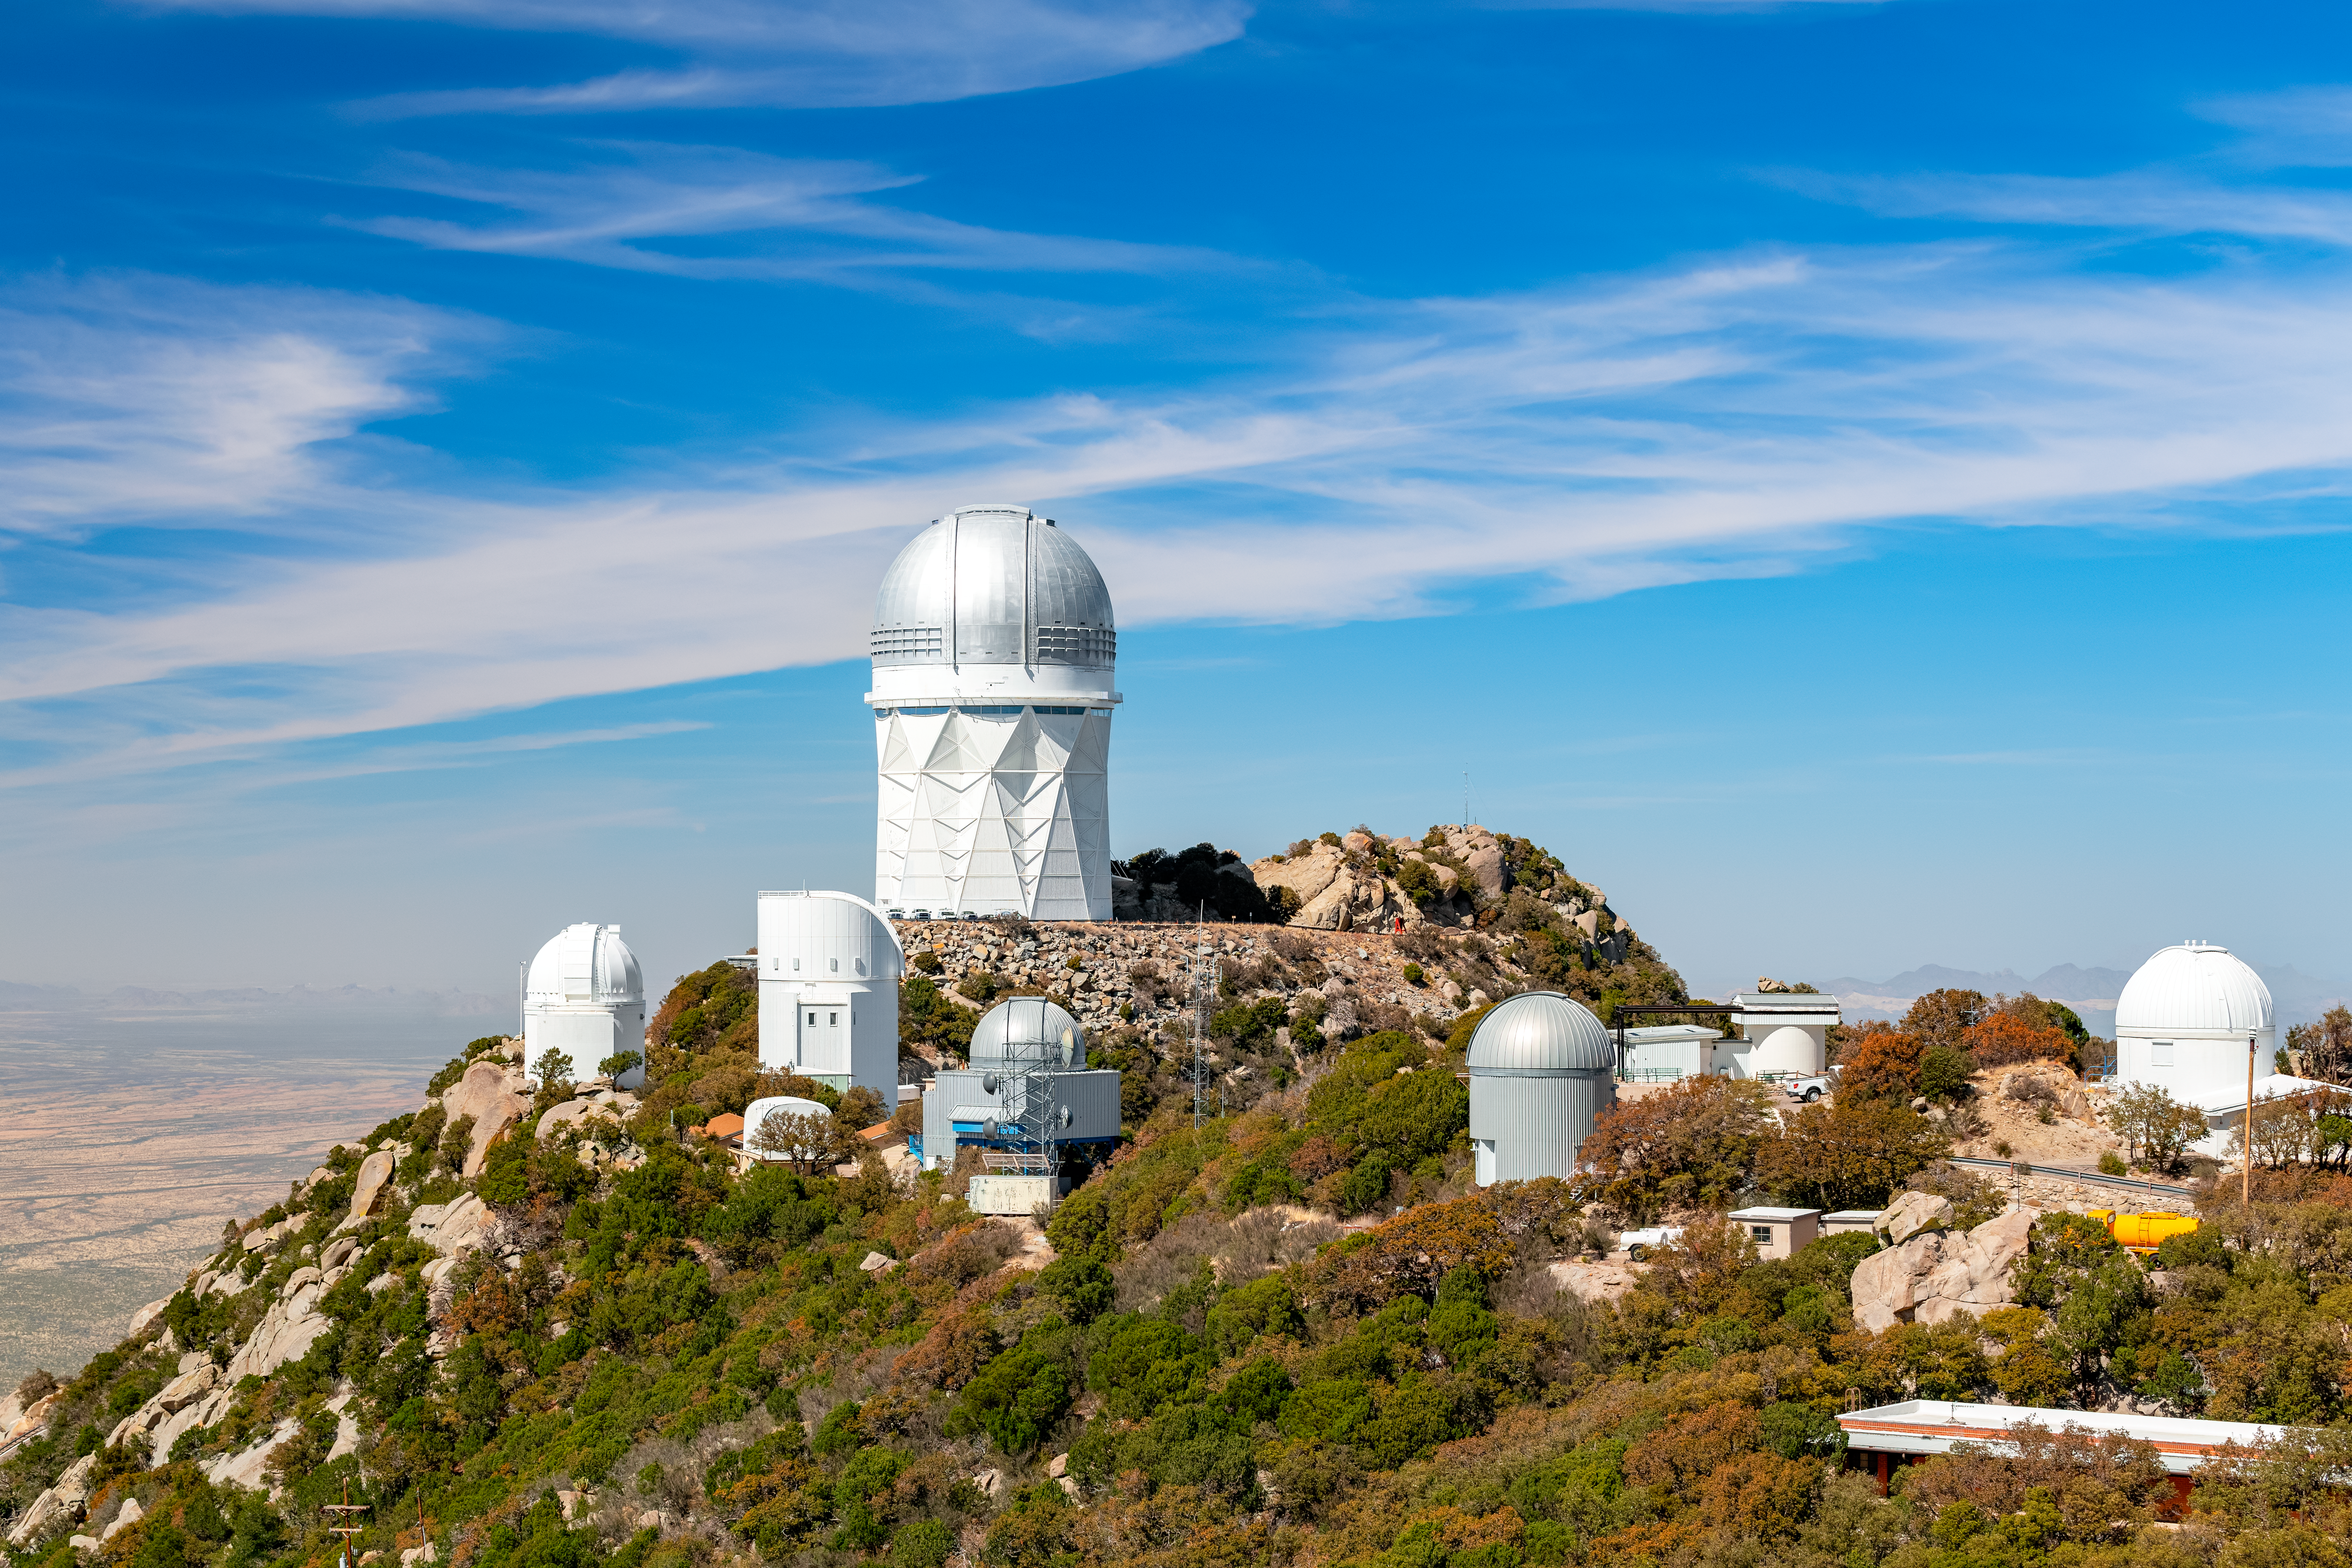

Nicholas U. Mayall 4-meter Telescope at Kitt Peak National Observatory

The U.S. National Science Foundation Nicholas U. Mayall 4-meter Telescope at Kitt Peak National Observatory (KPNO), a Program of NSF NOIRLab. The Mayall houses the Dark Energy Spectroscopic Instrument (DESI). It is surrounded by multiple other tenant telescopes at KPNO.

Credit: KPNO/NOIRLab/NSF/AURA/P. Horálek (Institute of Physics in Opava)